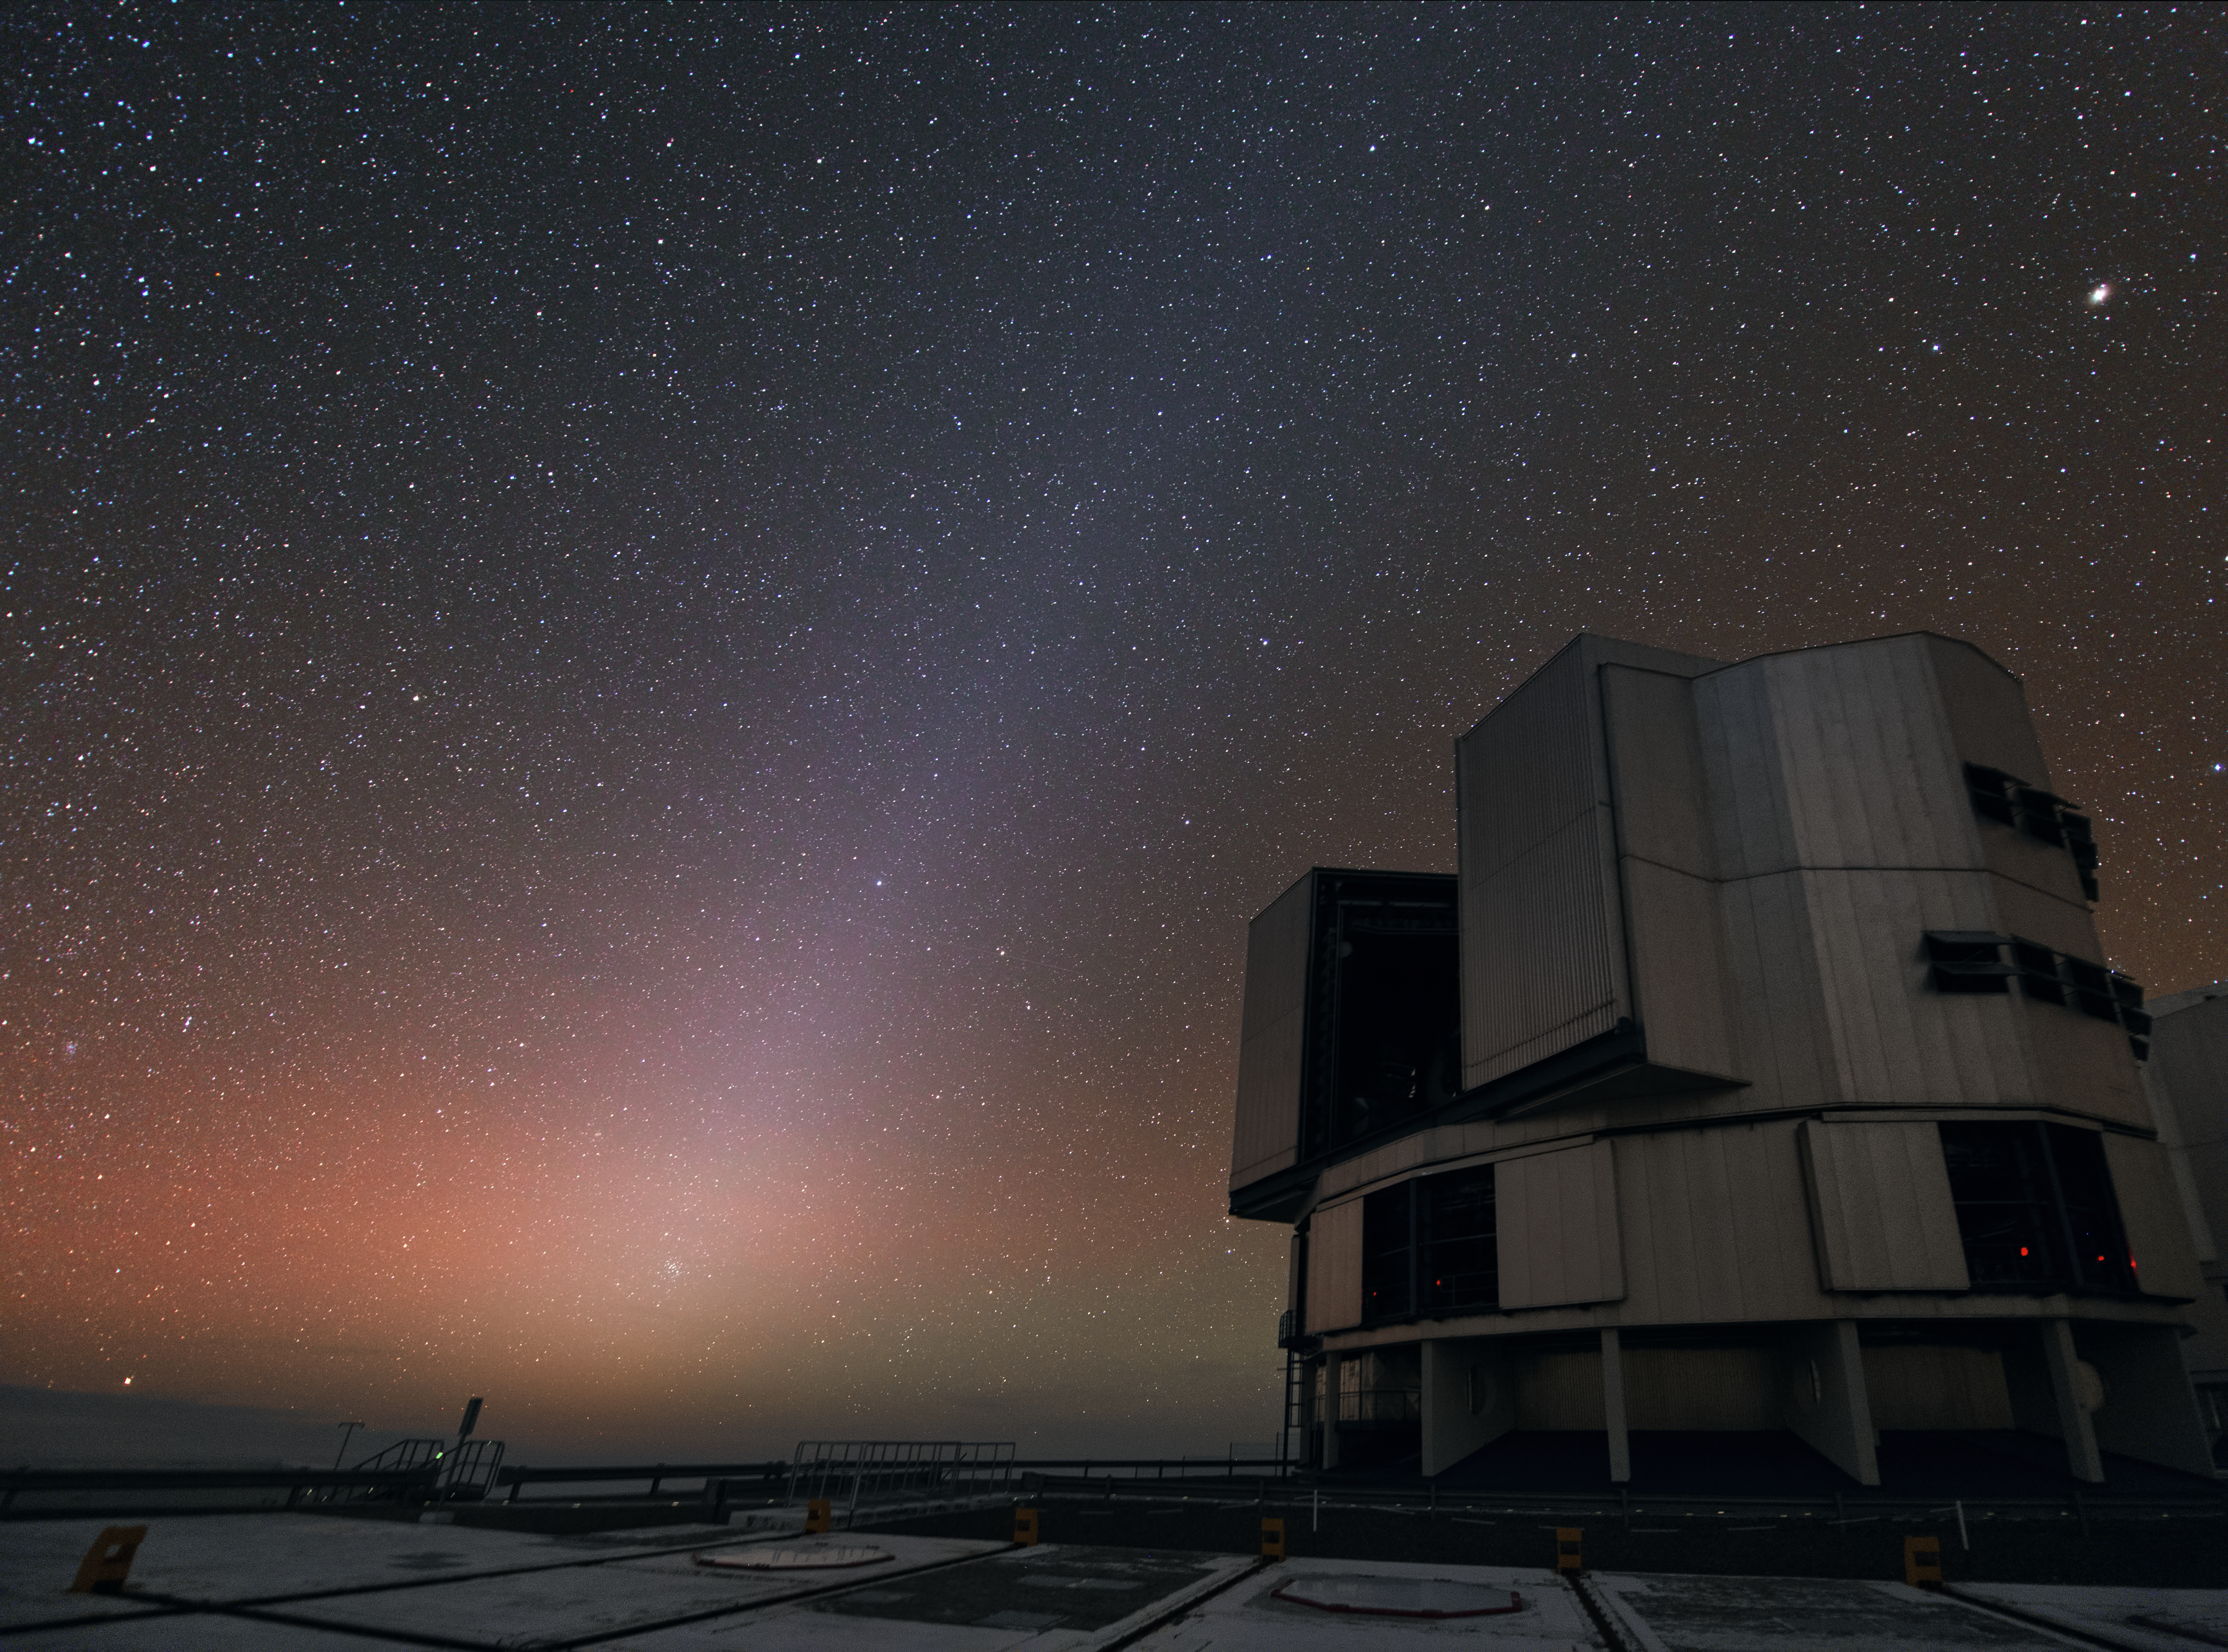

Night sky at Paranal

The bright night sky above one of the four Unit Telescopes of the Very Large Telescope (VLT).

Credit: Y. Beletsky (LCO)/ESO